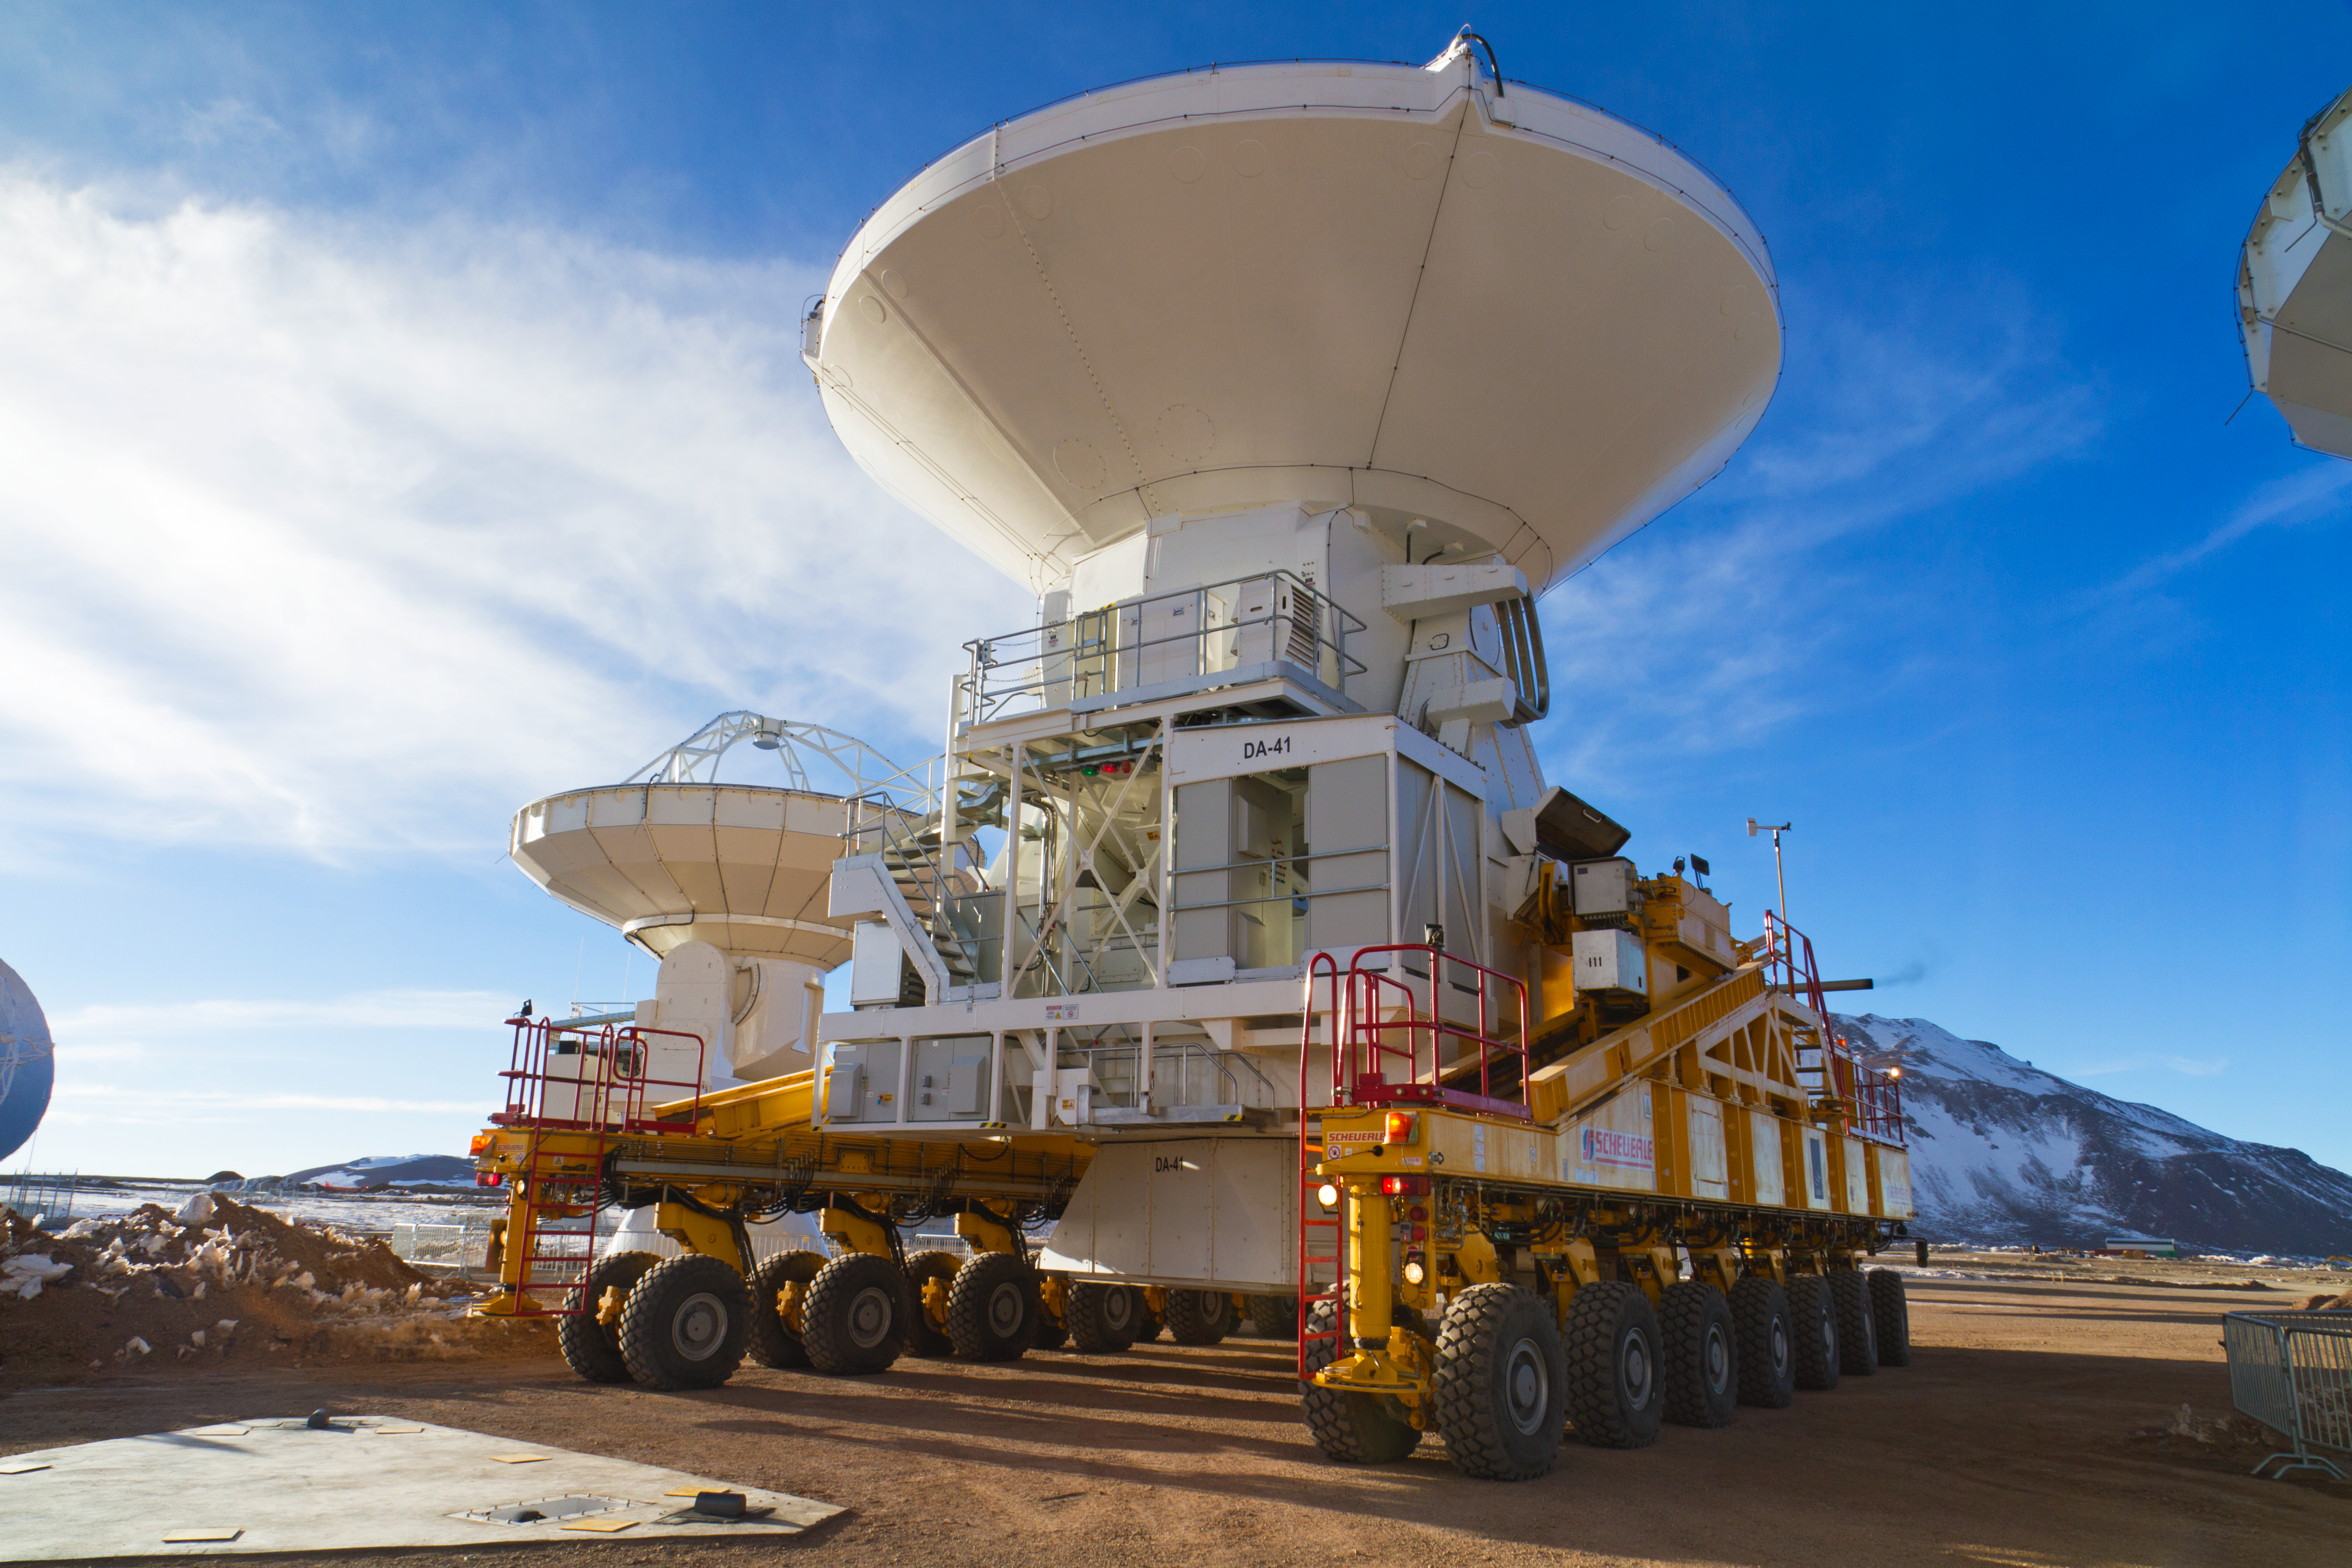

European ALMA antenna brings total on Chajnantor to 16

The first European antenna for the Atacama Large Millimeter/submillimeter Array (ALMA) reaches new heights, having been transported to the observatory’s Array Operations Site (AOS). The 12-metre diameter antenna arrived at the Chajnantor plateau, 5000 metres above sea level, to join antennas from the other international ALMA partners, bringing the total number at the AOS to 16. Although this sounds like just another number, 16 is the number of antennas specified for ALMA to begin its first science observations, and is therefore an important milestone for the project.

Credit: ESO/S. Rossi